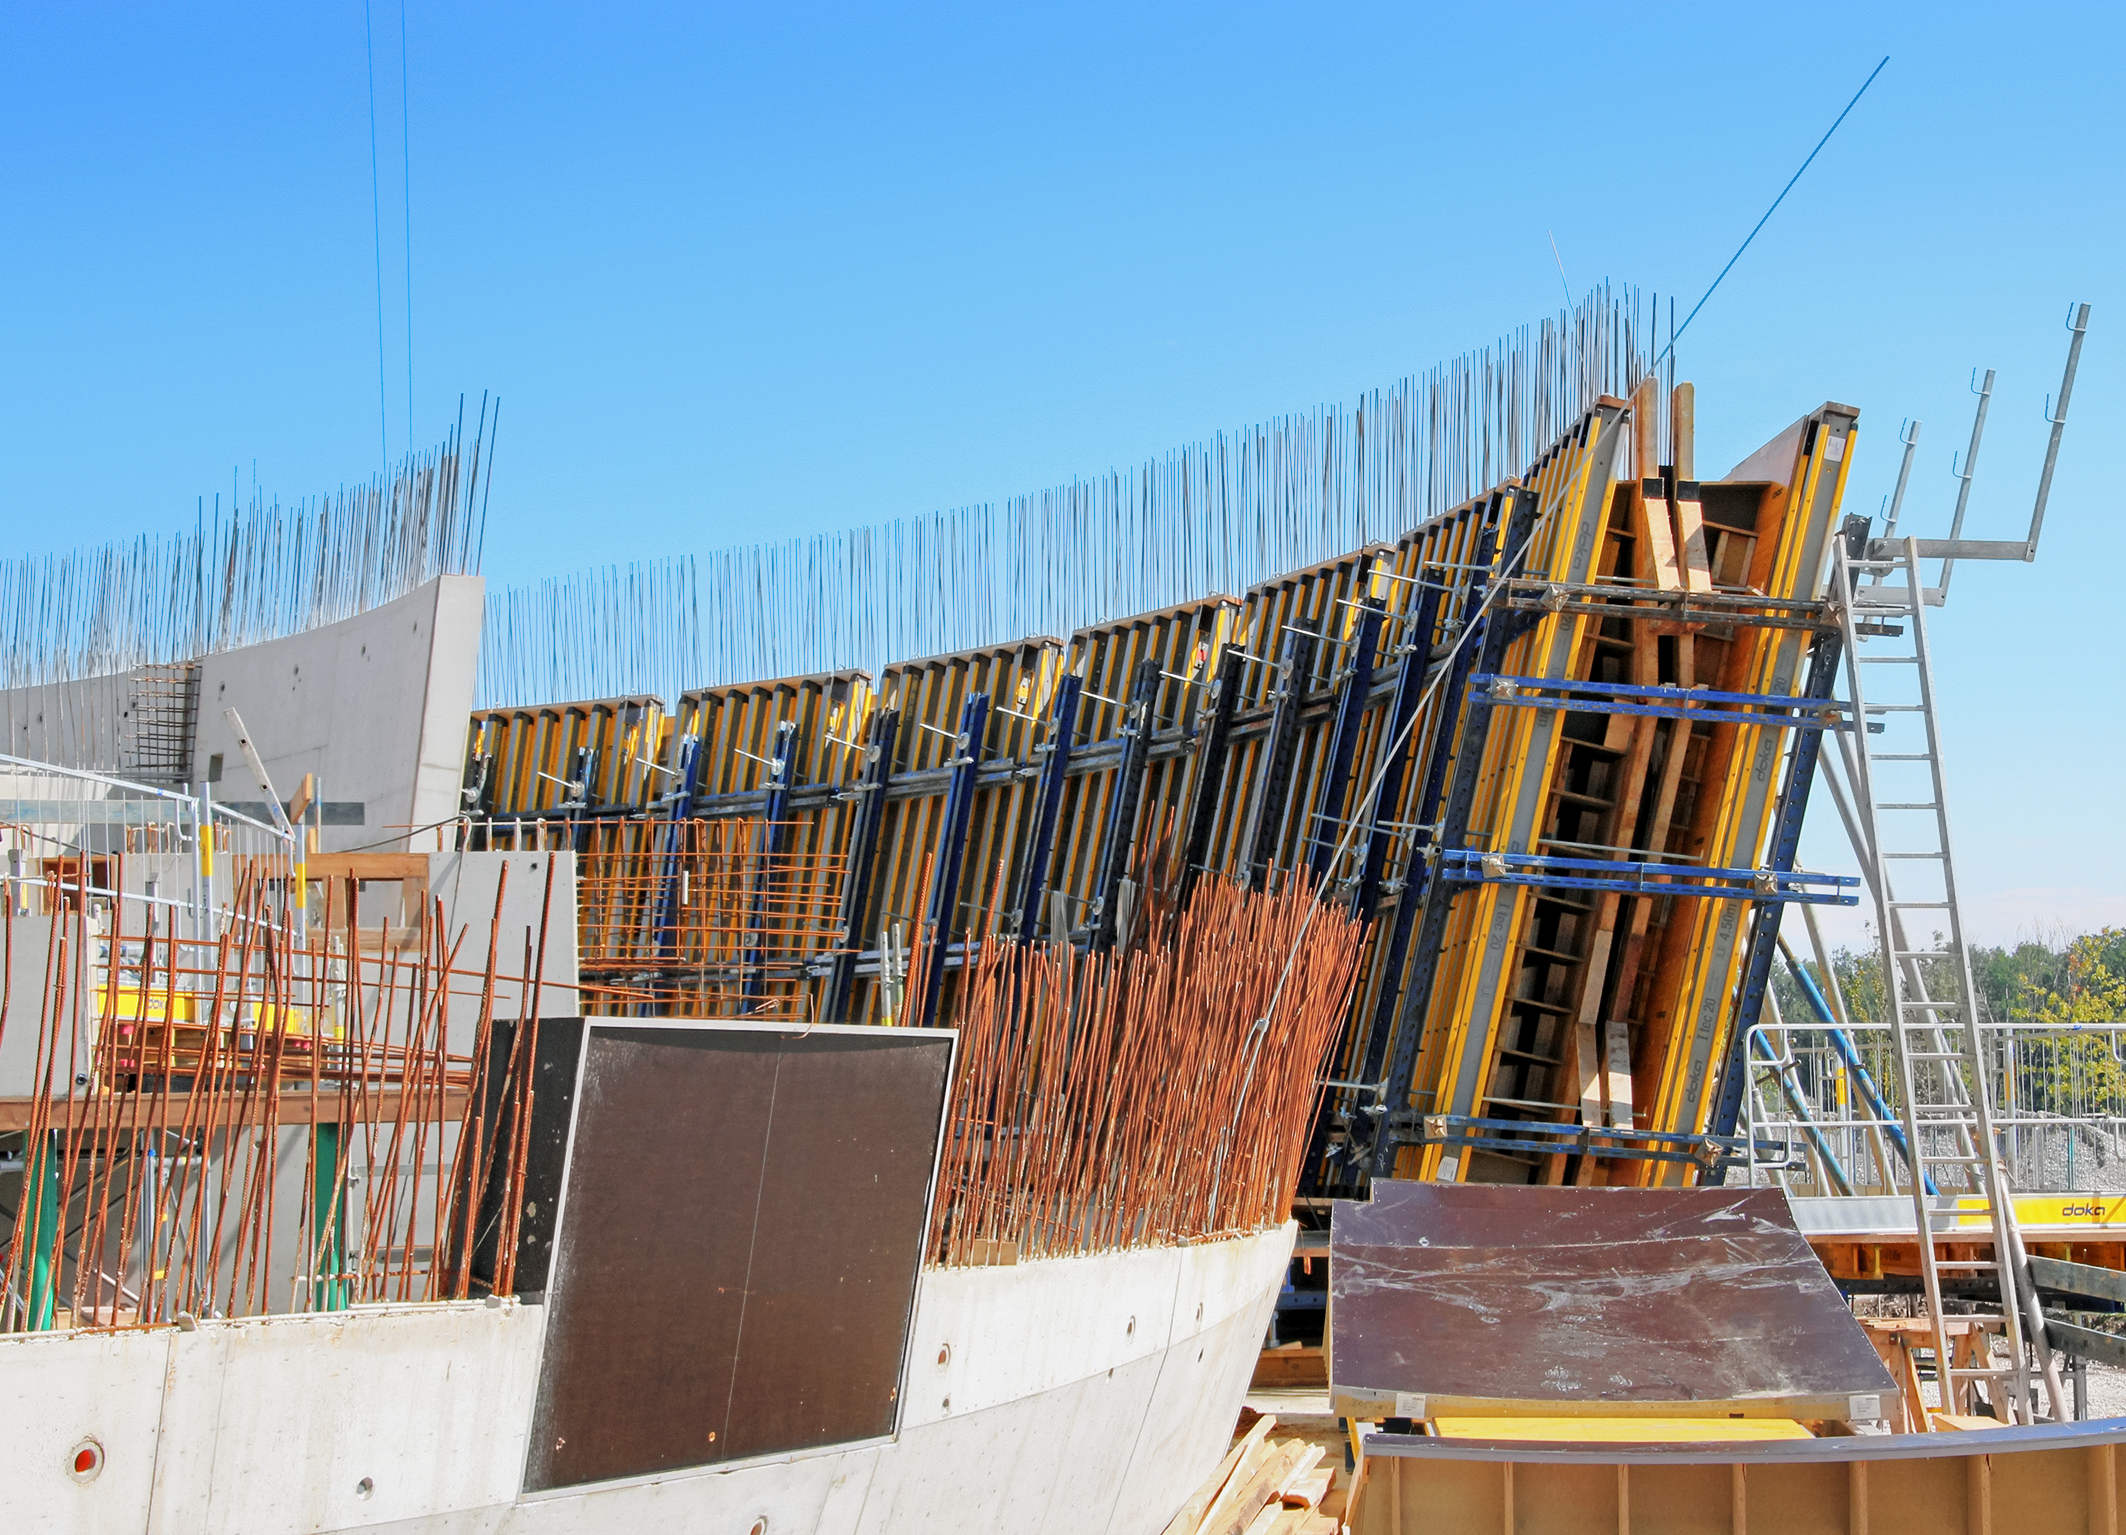

Insides of the walls

Photo taken during the construction of the ESO Supernova Planetarium & Visitor Centre.

Credit: ESO